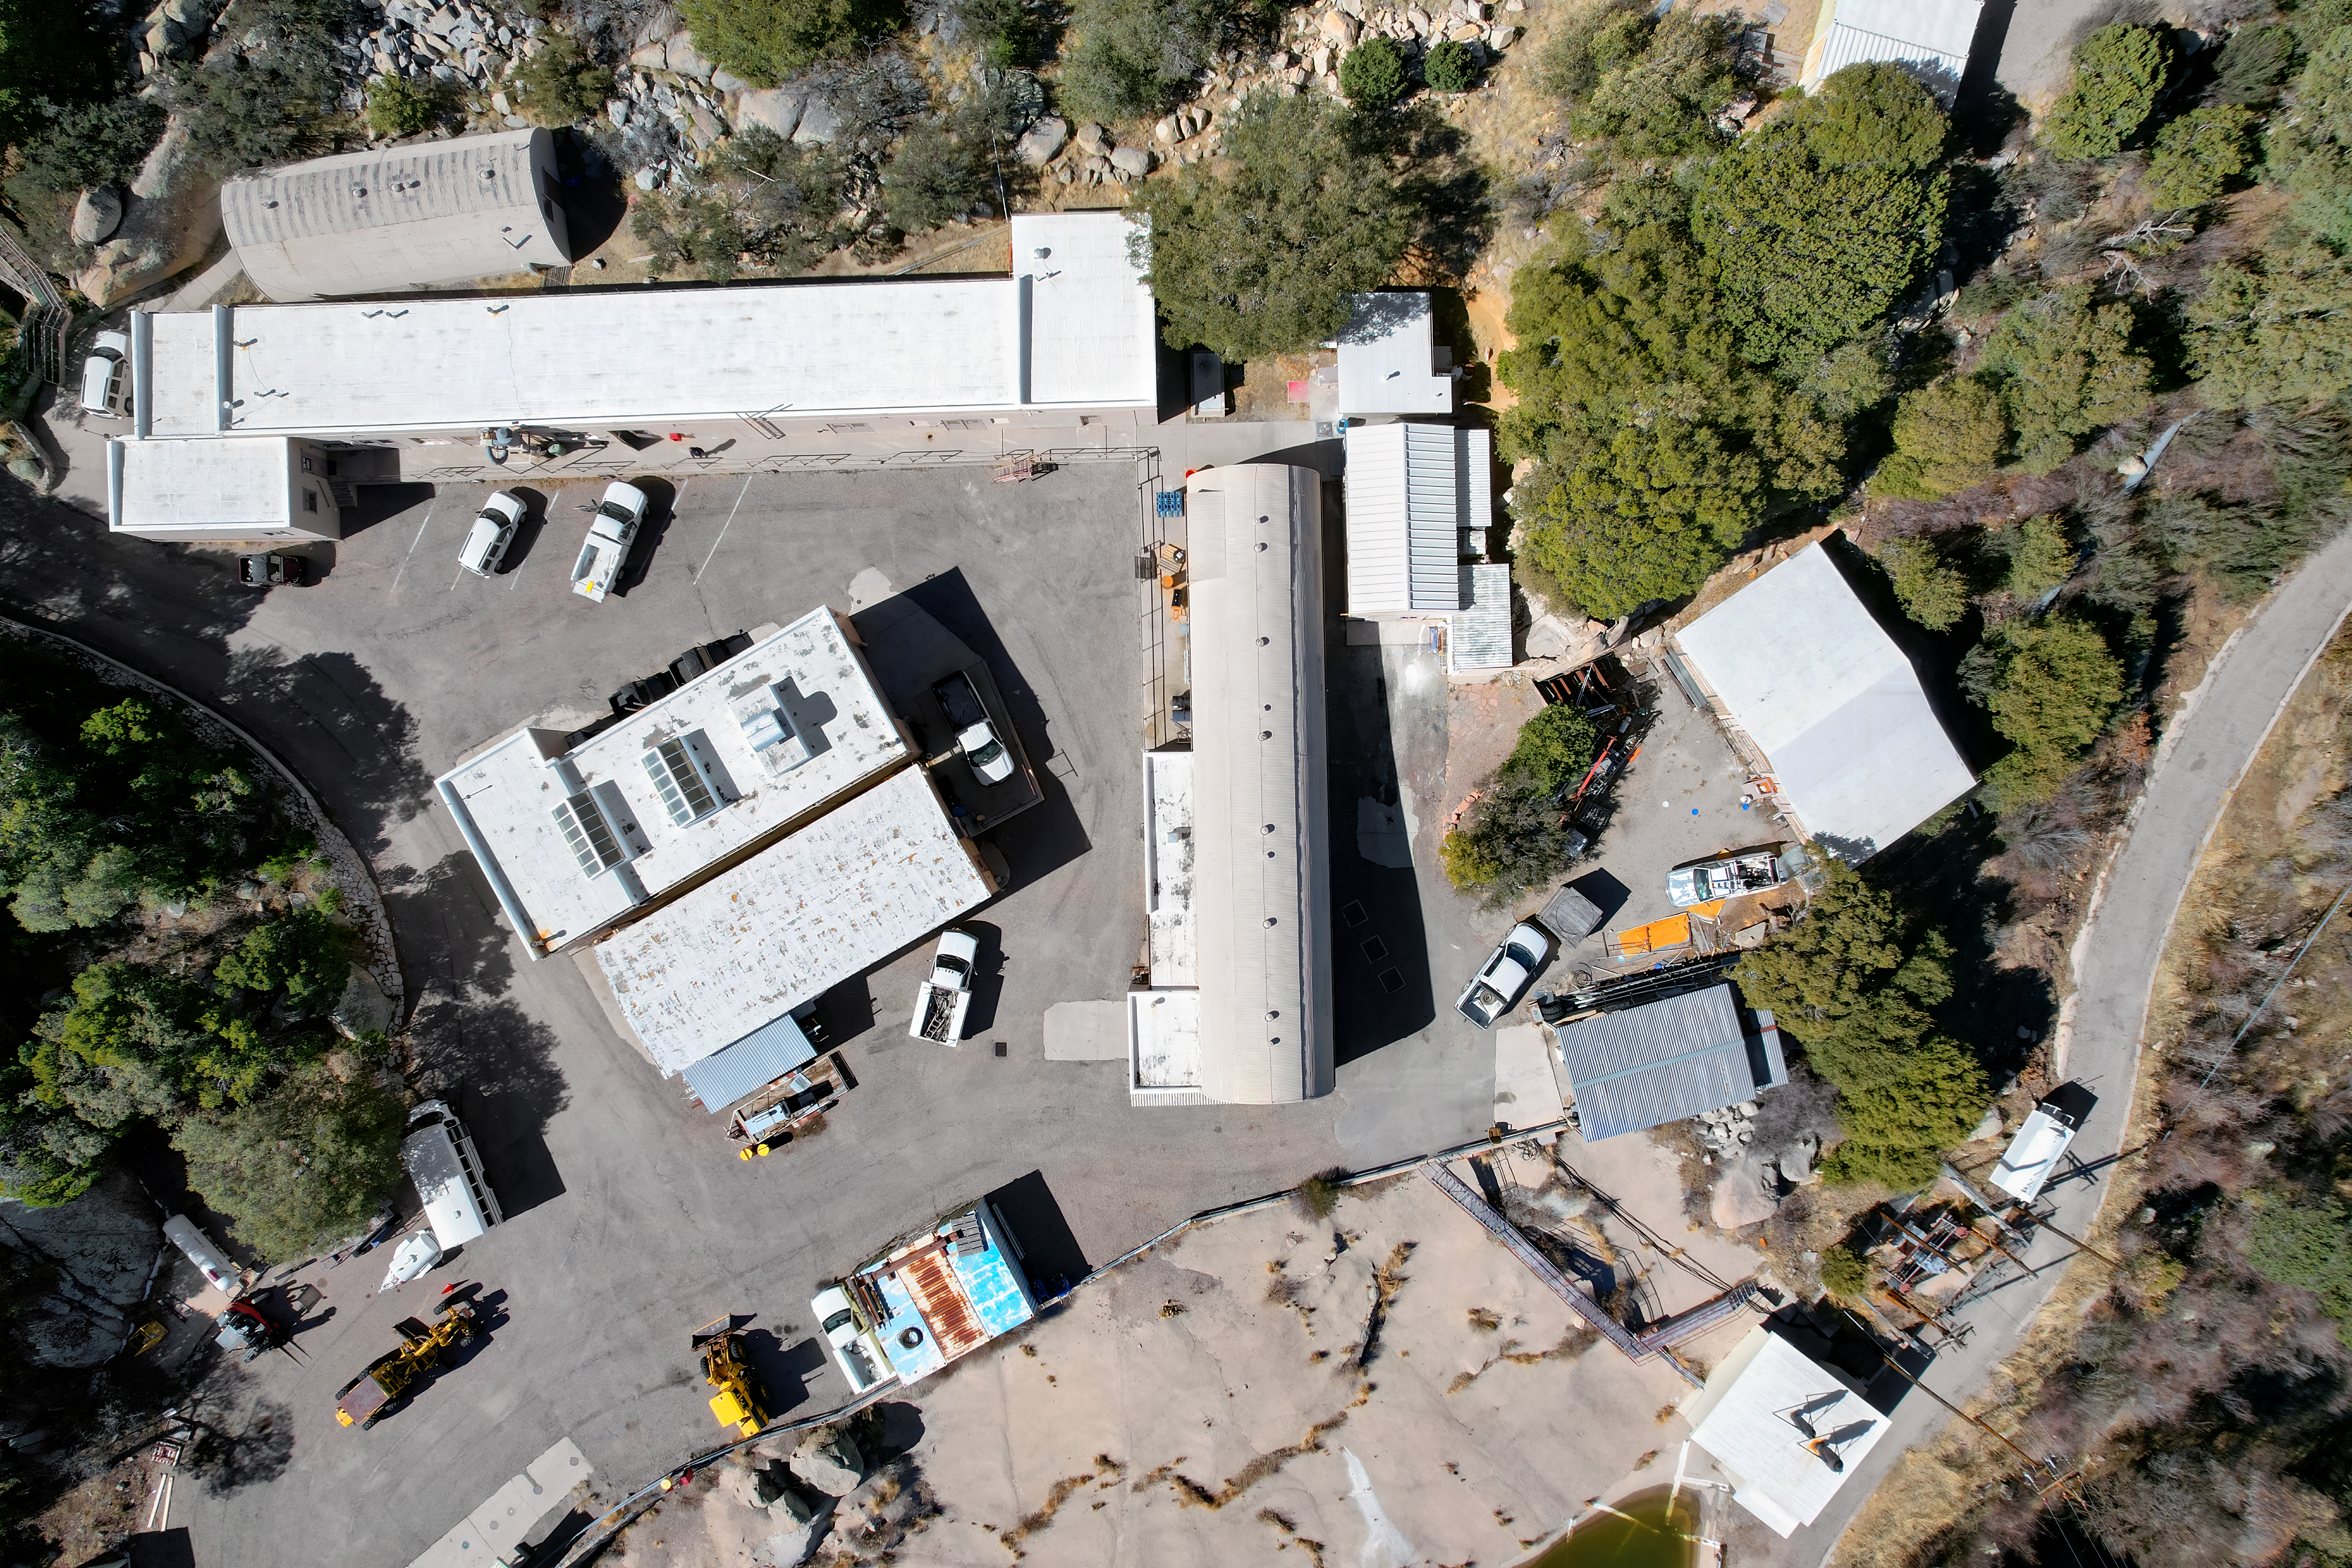

Kitt Peak National Observatory Facilities Buildings Aerial

Aerial view of Mountain Facilities Operations buildings at Kitt Peak National Observatory (KPNO), a Program of NSF NOIRLab.

Credit: KPNO/NOIRLab/NSF/AURA/P. Marenfeld